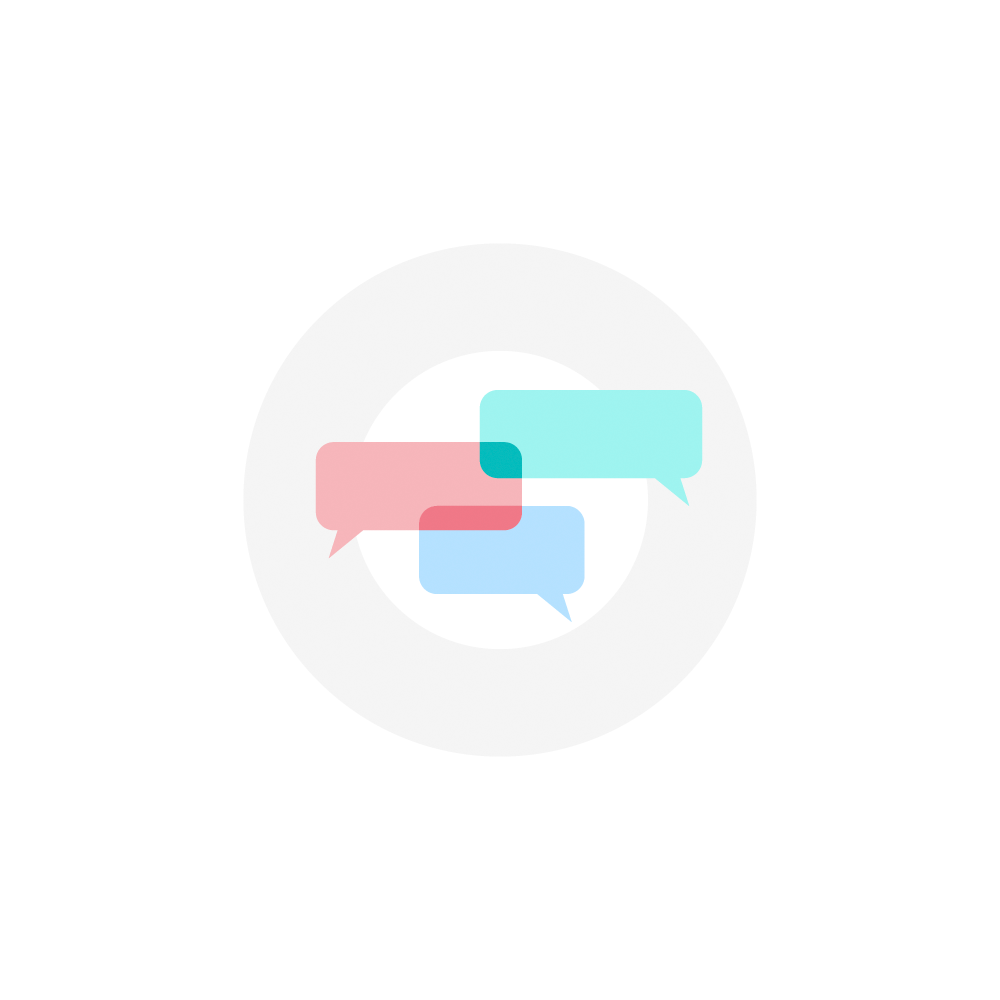

Rubin Discussion Icon

An NSF-DOE Vera C. Rubin Observatory discussion icon made with speech bubbles.

Credit: Rubin Observatory/NSF/AURA